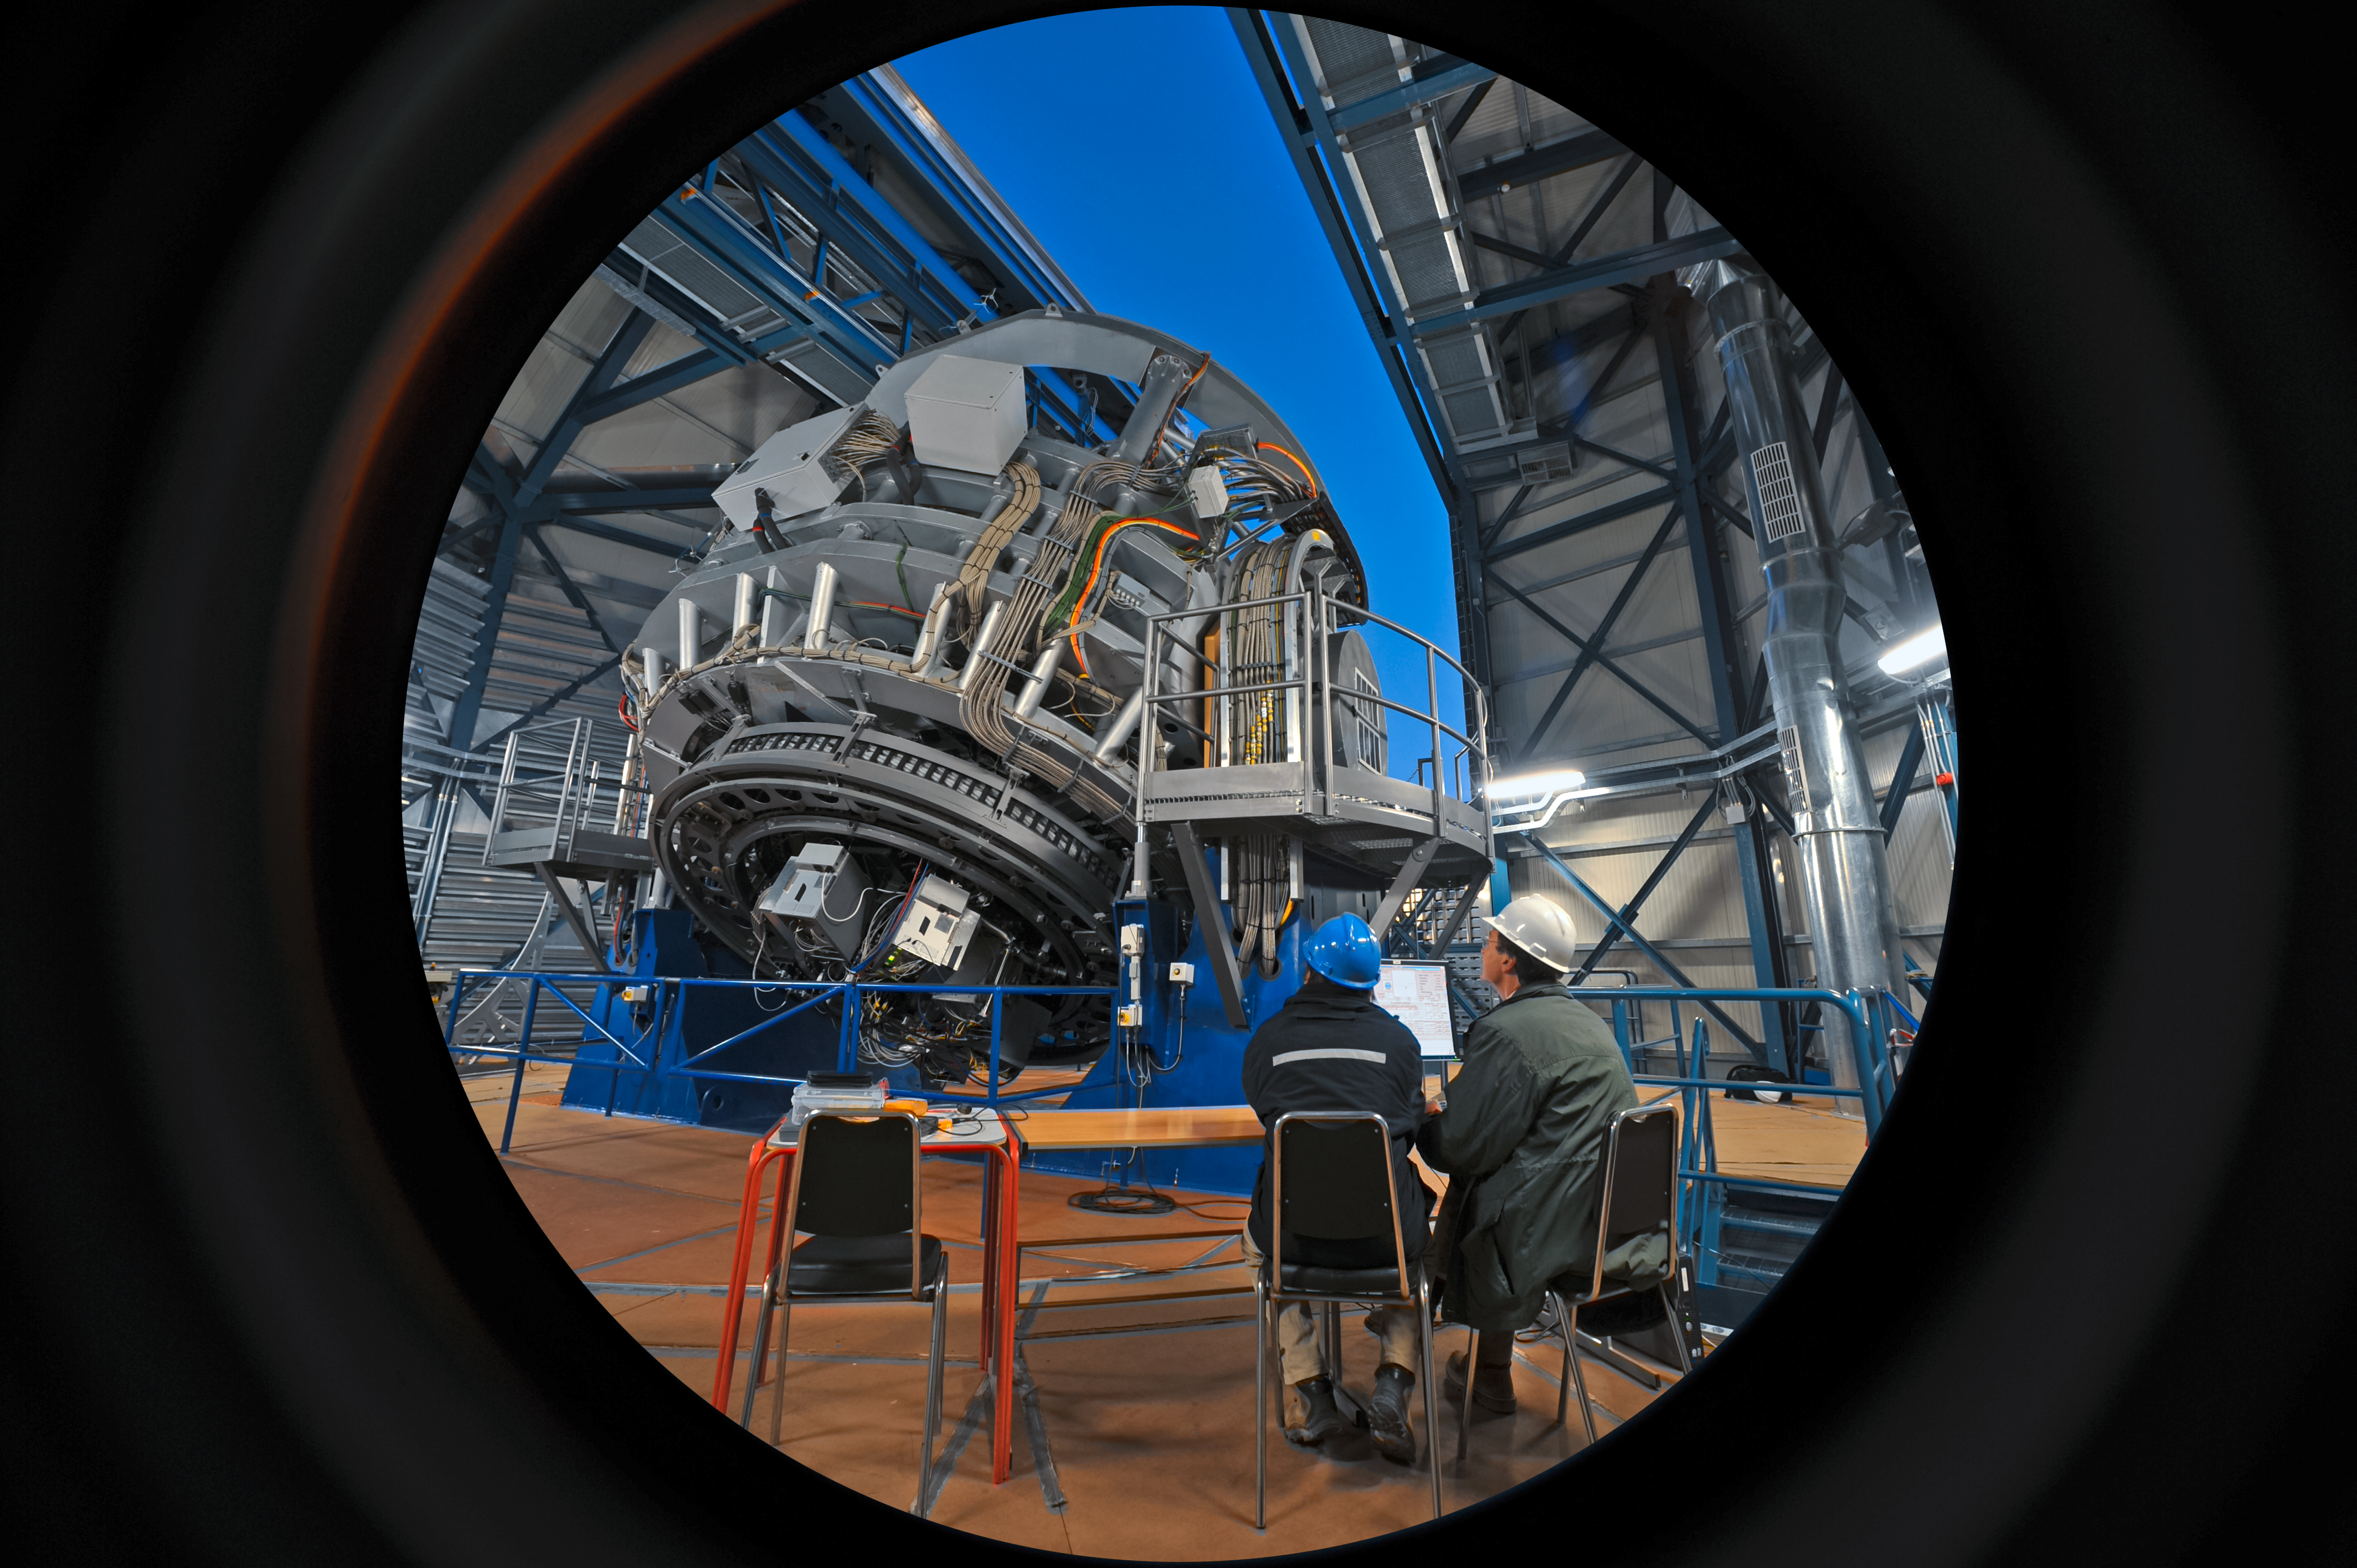

Awakening for observations

The Visible and Infrared Survey Telescope for Astronomy (VISTA) at ESO's Paranal Observatory in the Chilean Atacama Desert prepares for a night of observations, as the dome of its enclosure opens to reveal the twilight skies.

As for the Unit Telescopes of the Very Large Telescope, the opening of VISTA's enclosure is controlled by an engineer from inside the facility. Observations with the telescope's 4.1-metre mirror, however, are controlled remotely from a separate building atop Cerro Paranal.

Credit: ESO/S. Brunier